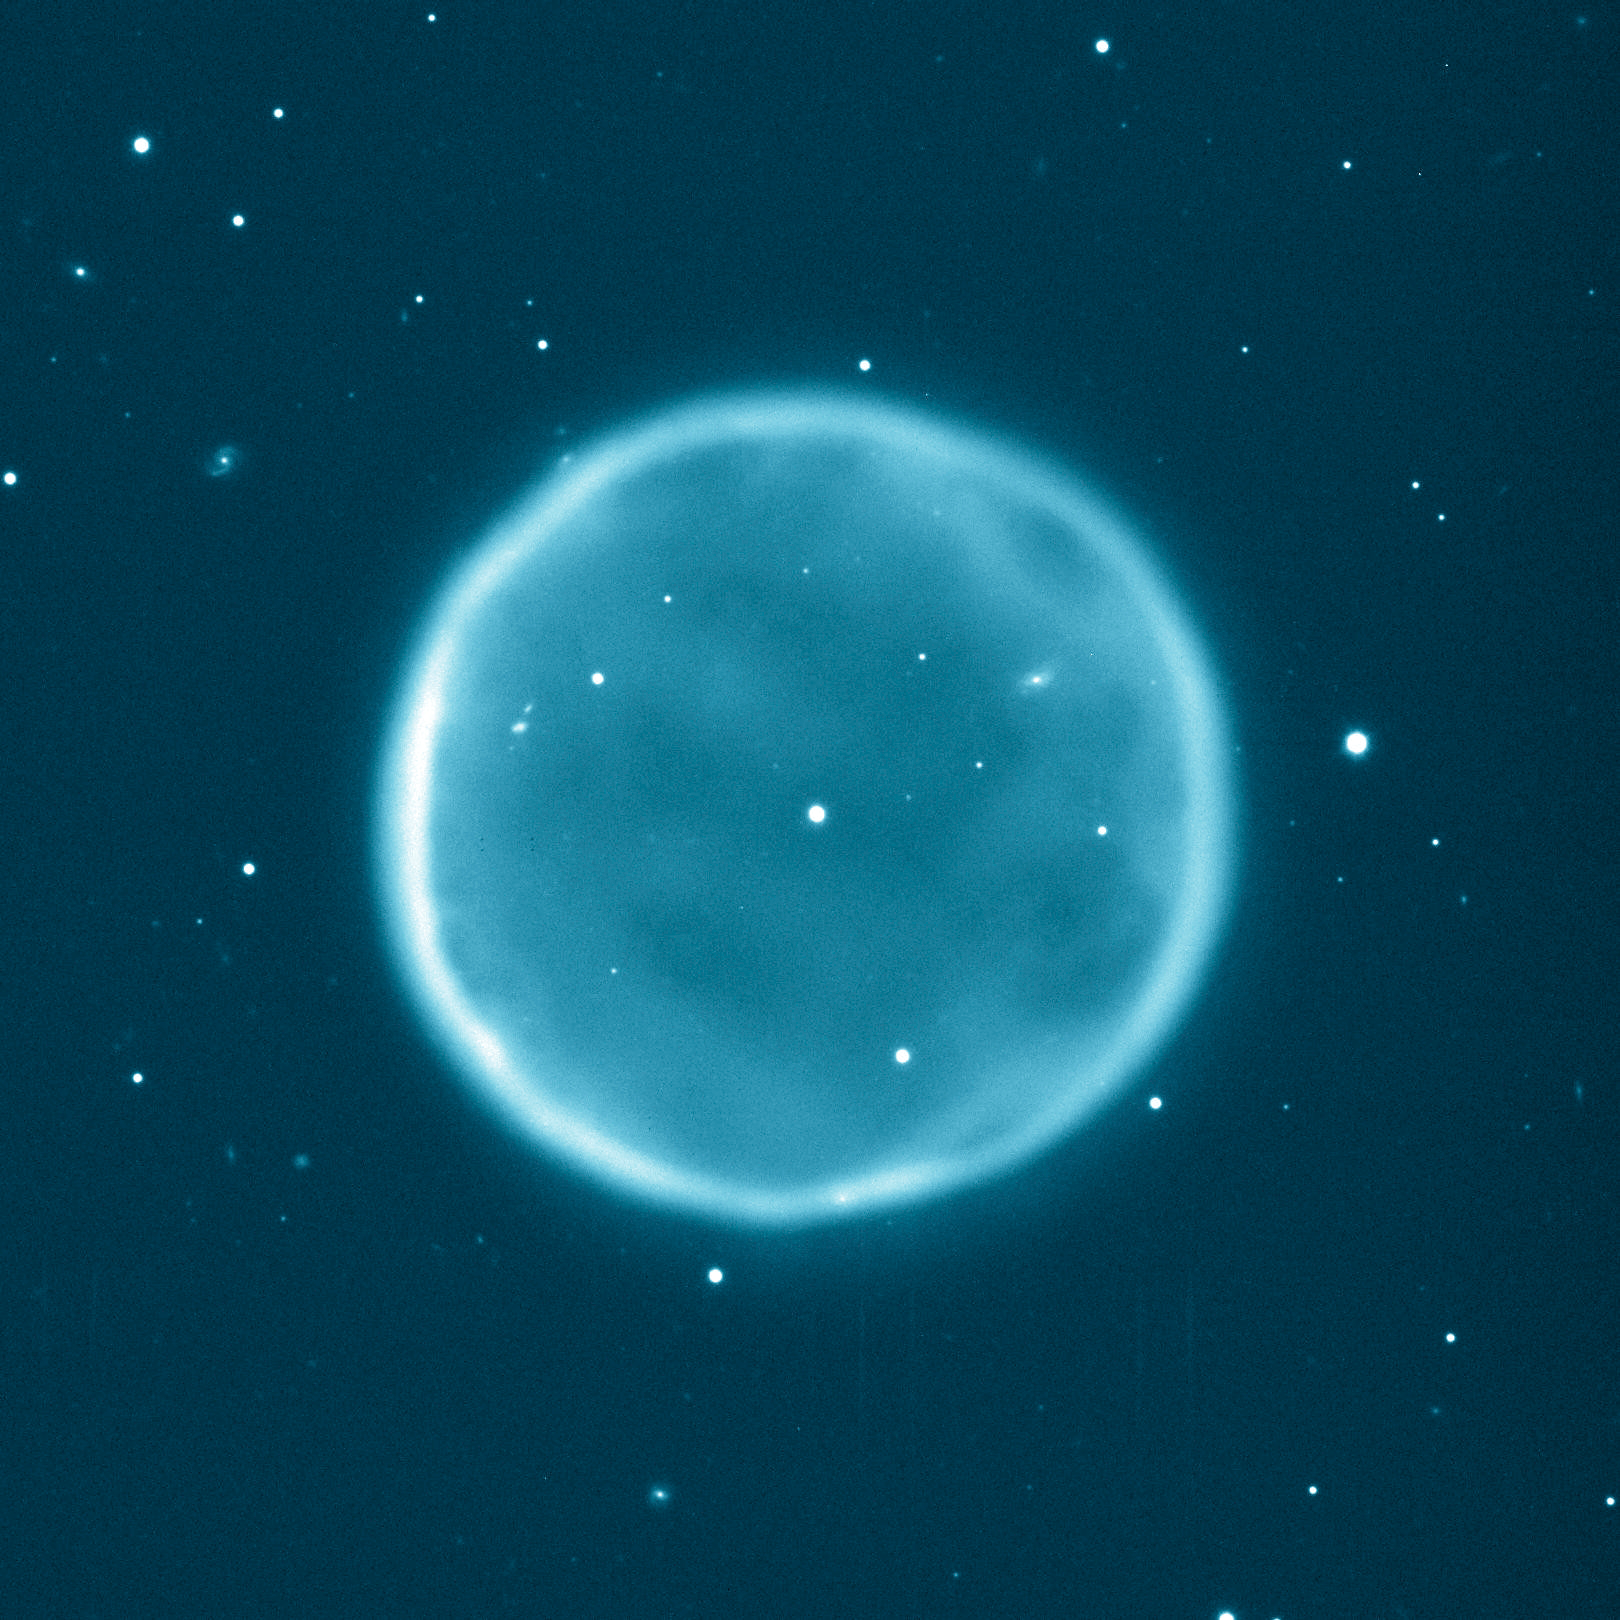

Planetary nebula Abell 39

Abell 39, the 39th entry in a catalog of large nebulae discovered by George Abell in 1966, is a beautiful example of a planetary nebula. It was chosen for study by George Jacoby (WIYN Observatory), Gary Ferland (University of Kentucky), and Kirk Korista (Western Michigan University) because of its beautiful and rare spherical symmetry. This picture was taken at the WIYN Observatory's 3.5-m (138-inch) telescope at Kitt Peak National Observatory, Tucson, AZ, in 1997 through a blue-green filter that isolates the light emitted by oxygen atoms in the nebula at a wavelength of 500.7 nanometers. The nebula has a diameter of about five light-years, and the thickness of the spherical shell is about a third of a light-year. The nebula itself is roughly 7,000 light-years from Earth in the constellation Hercules. This image was the subject of a press release during the 197th meeting of the American Astronomical Society held in January 2001.

Credit: WIYN/NOIRLab/NSF